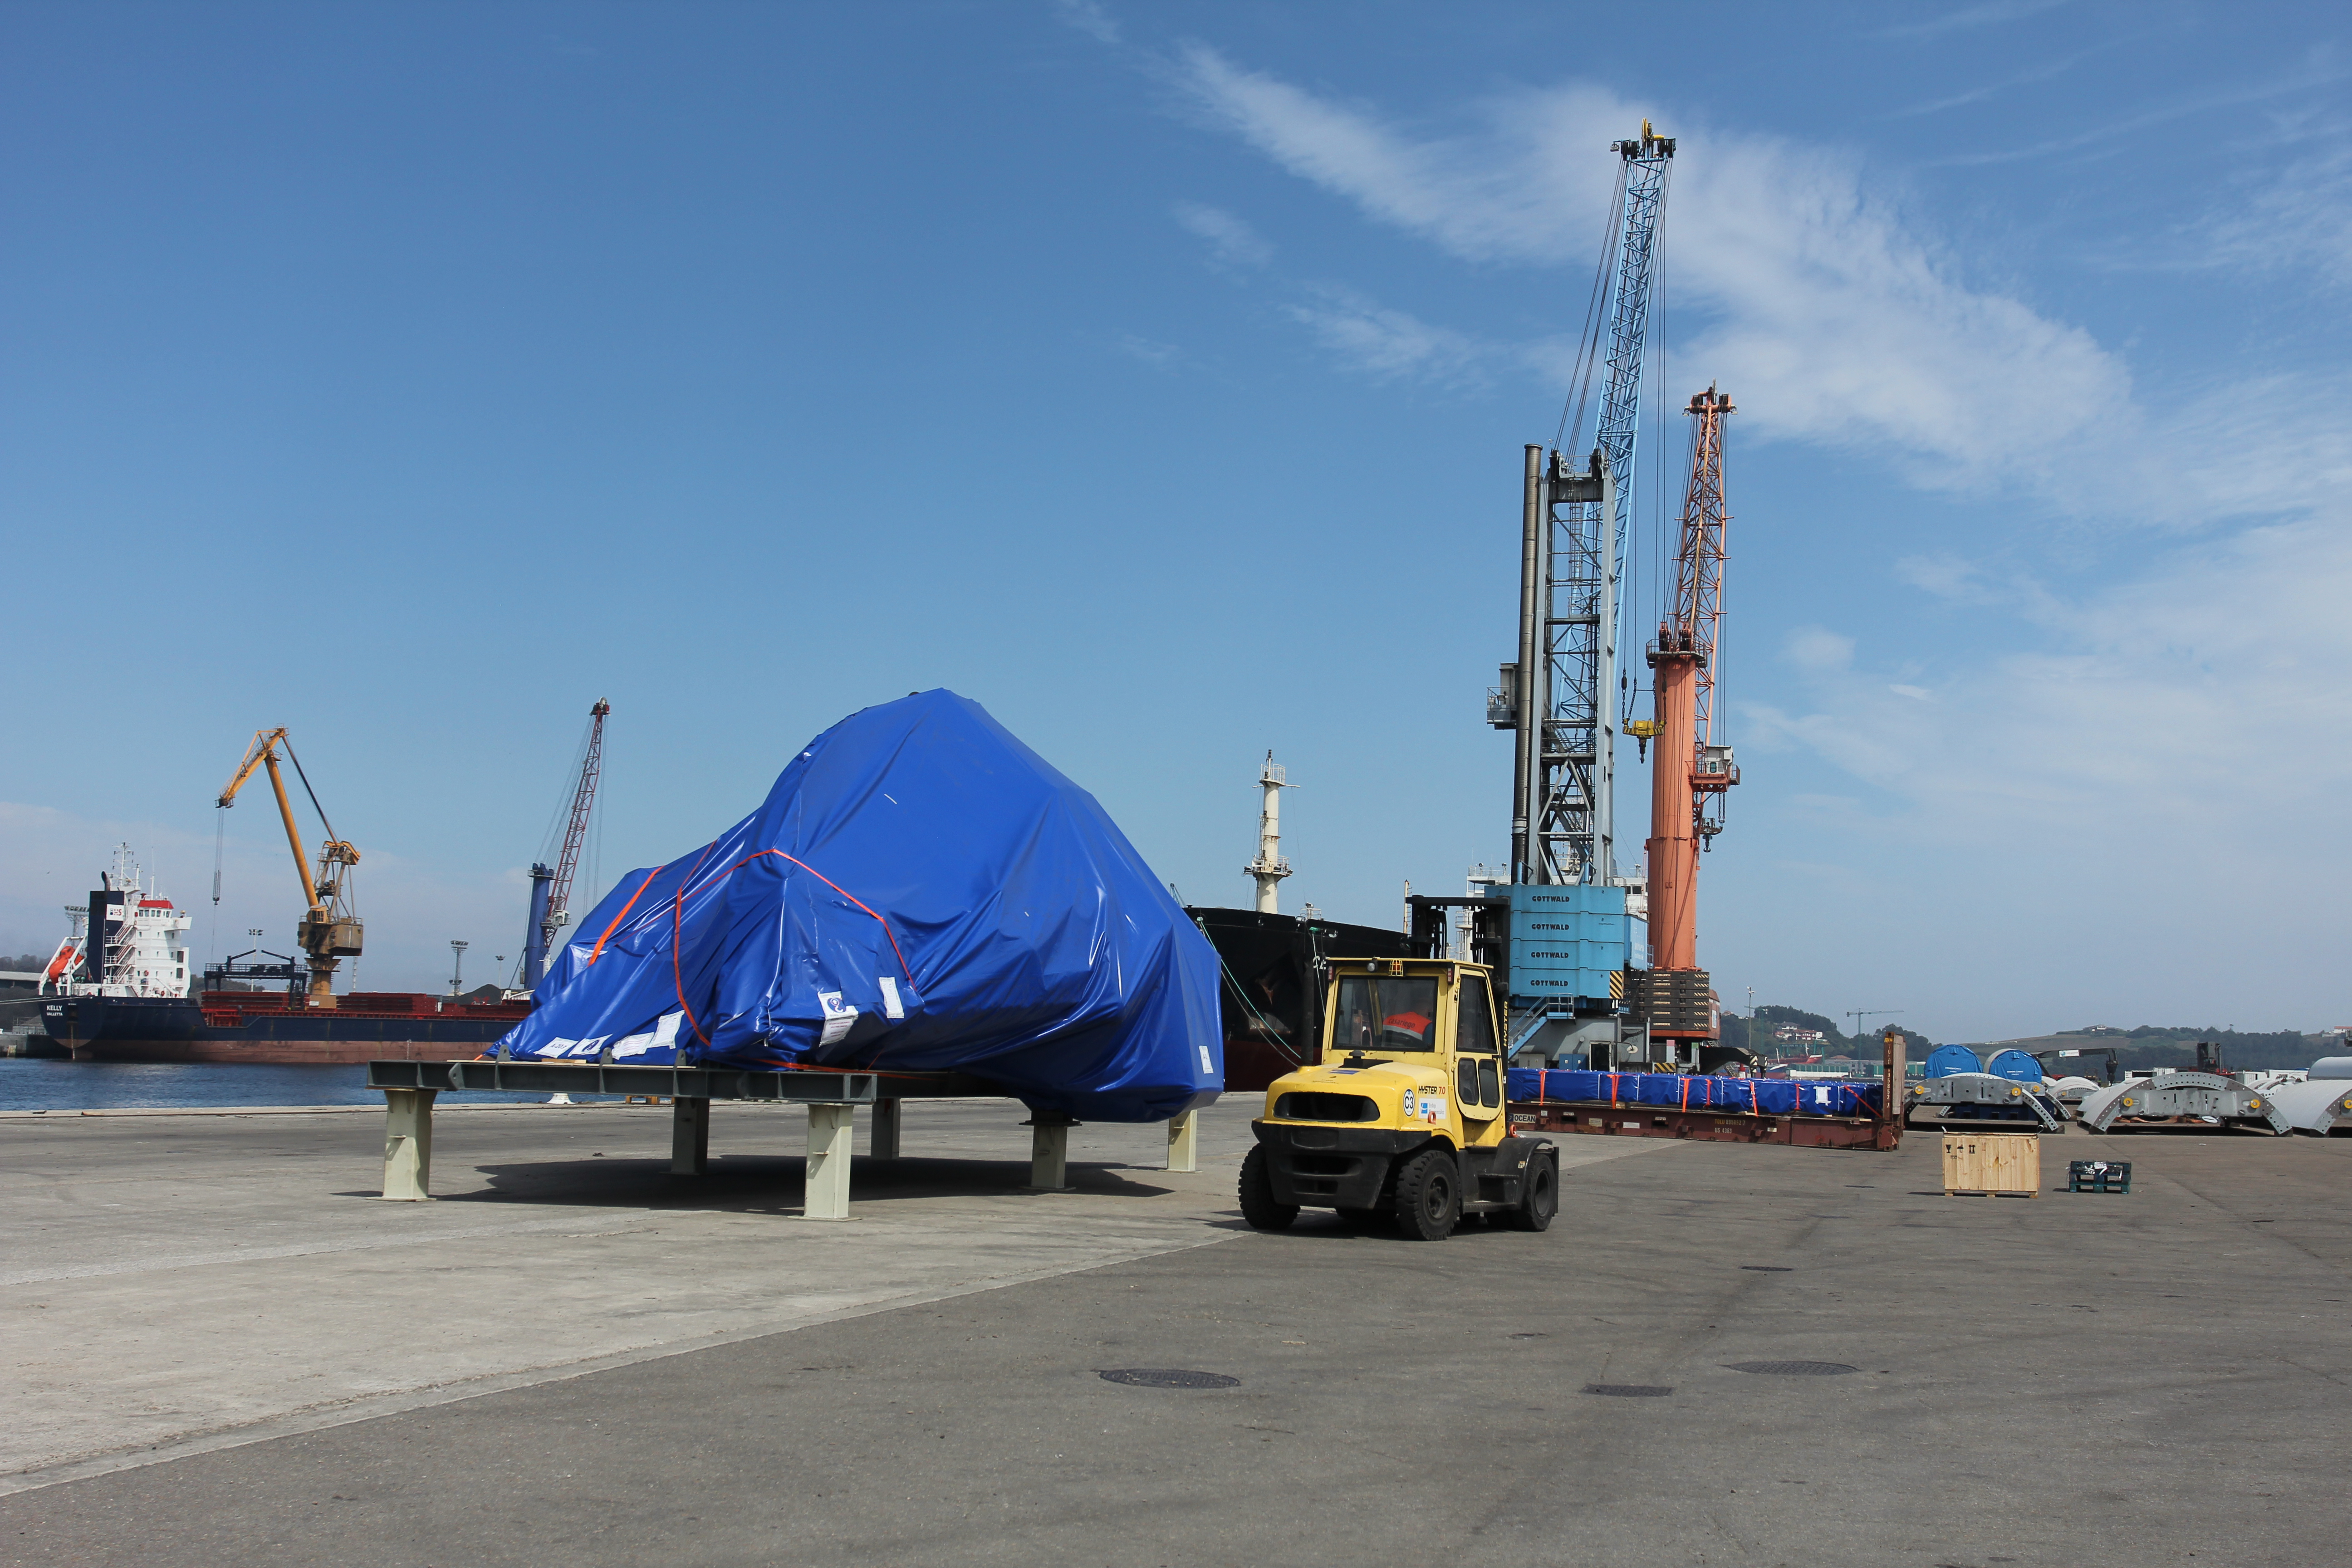

TMA Loading in Spain

The LSST Telescope Mount Assembly (TMA) departed Spain for Chile aboard the vessel Lisa Auerbach on July 26th. The disassembled, marine-wrapped pieces of the TMA, were loaded without damage despite the challenge presented by their unusual sizes and shapes.

Credit: Rubin Observatory/NSF/AURA